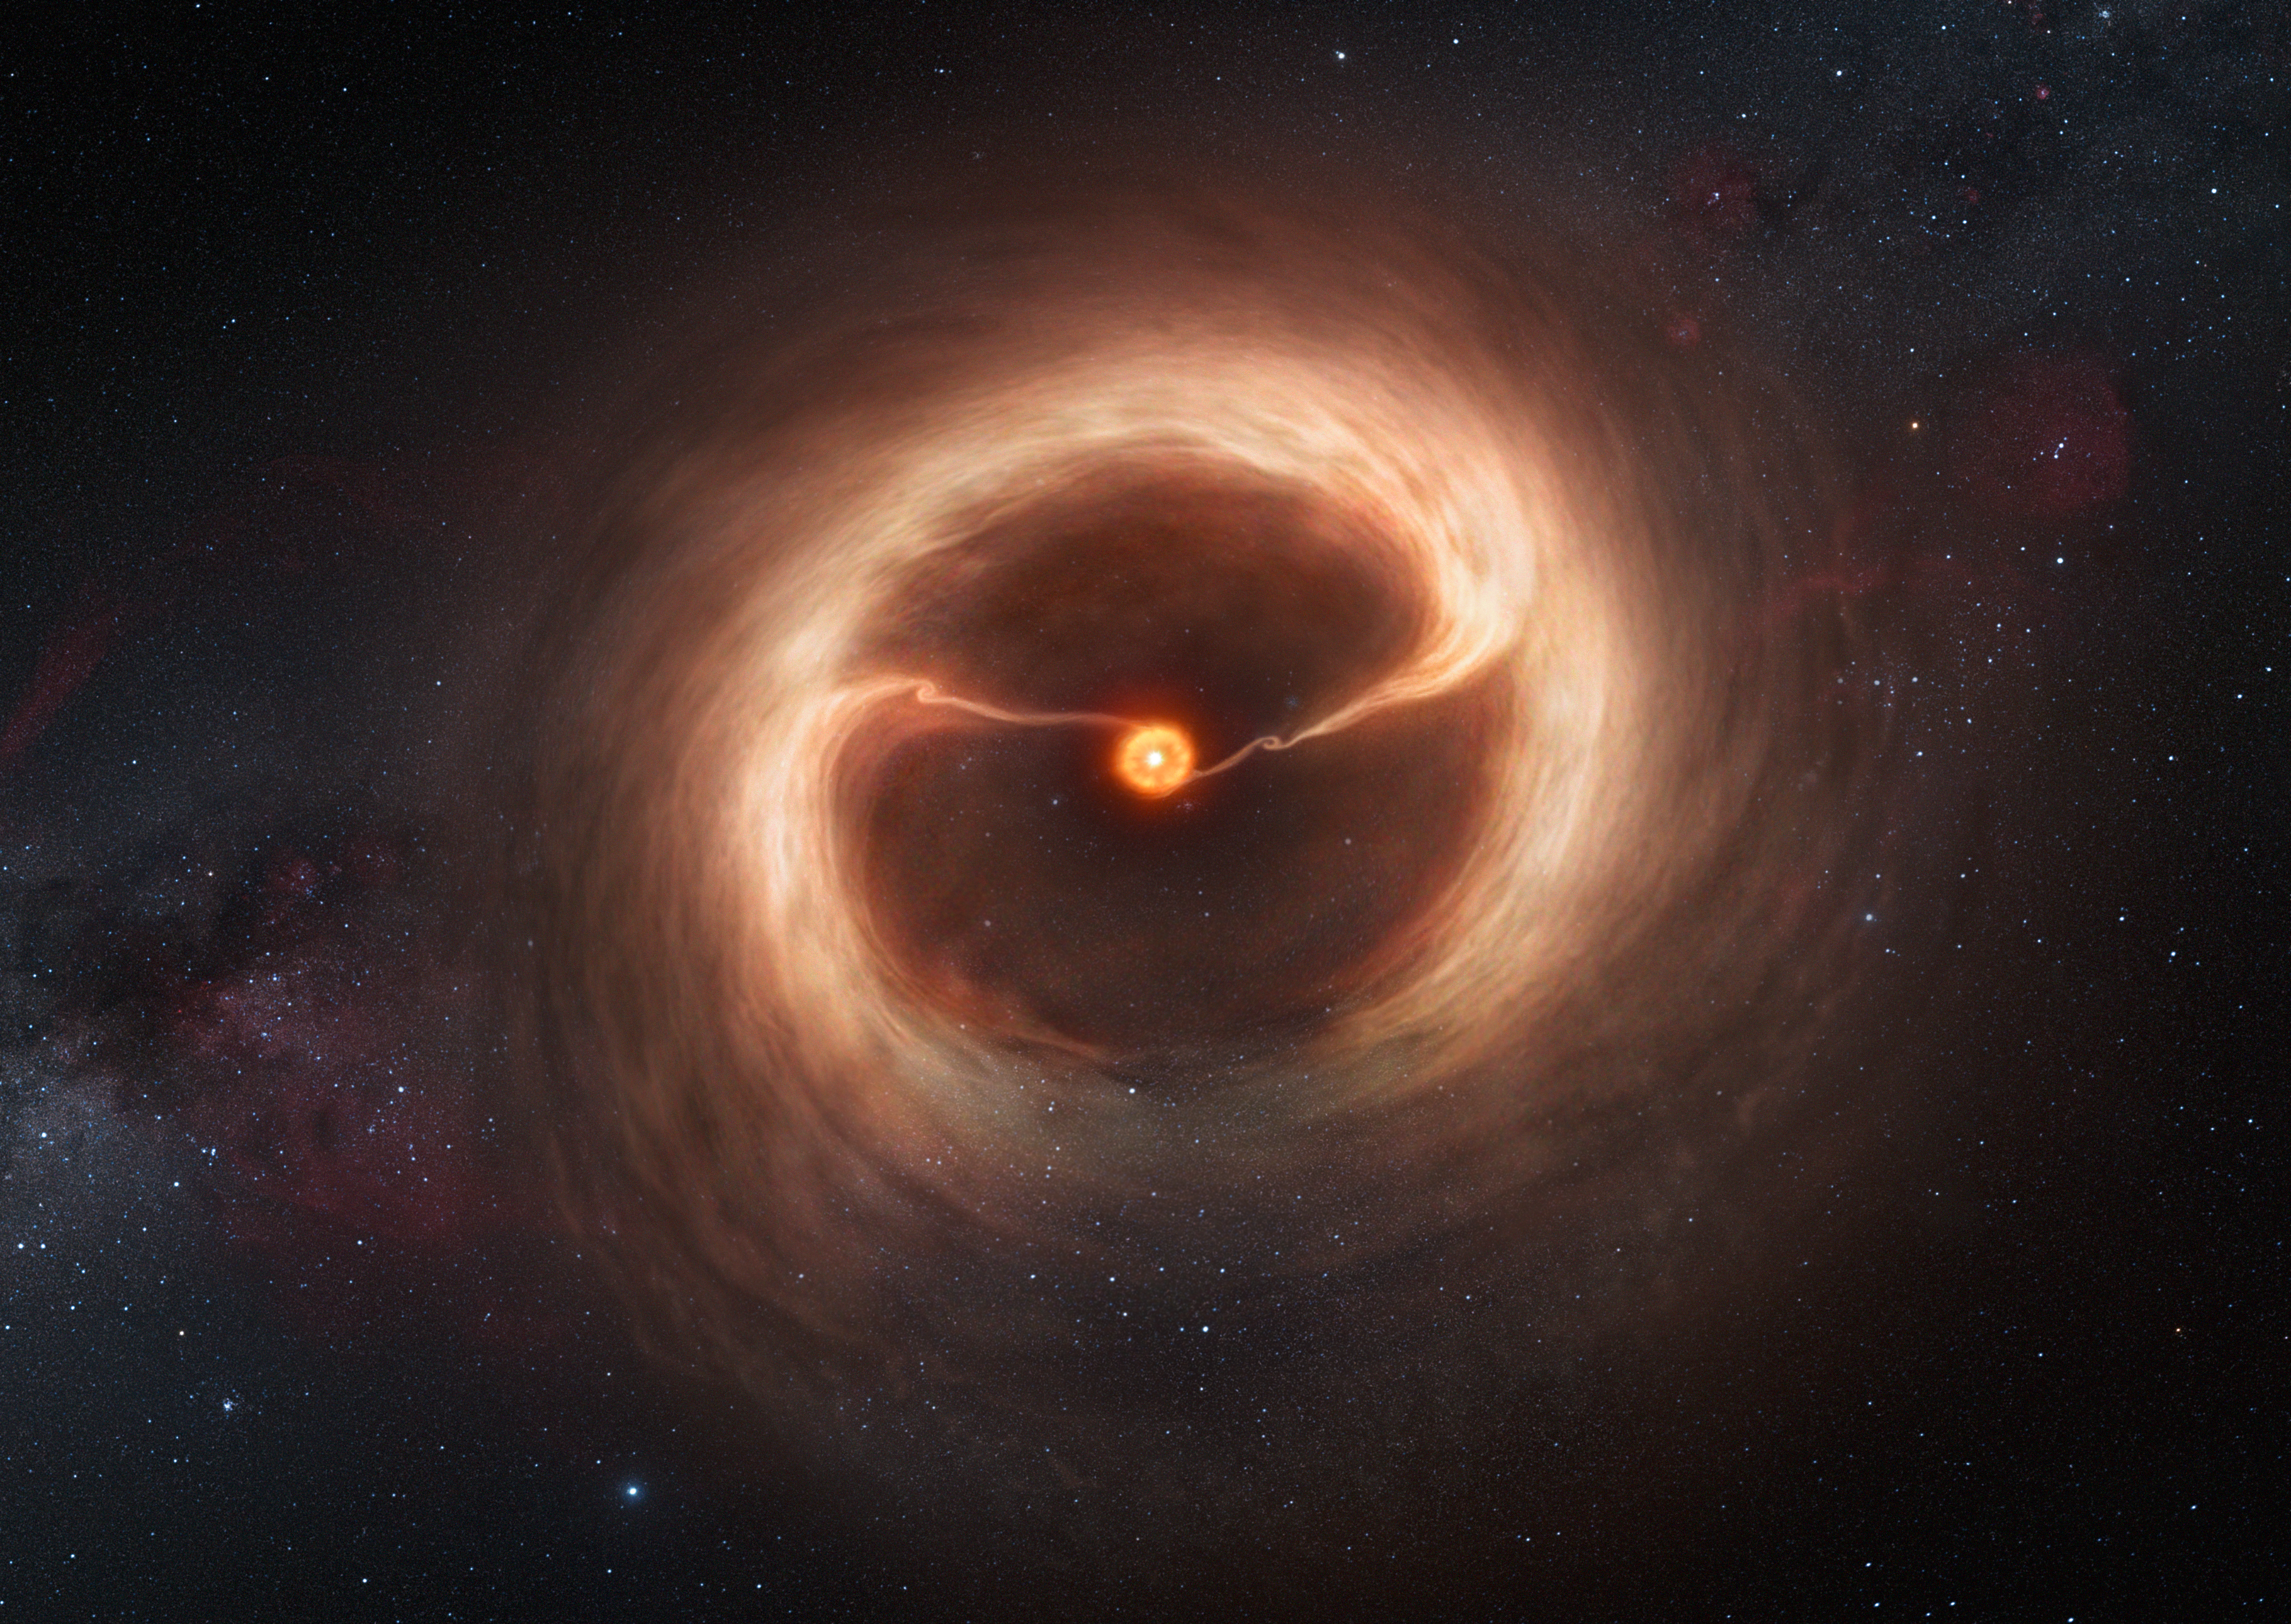

Artist’s impression of the disc and gas streams around HD 142527

This artist’s impression shows the disc of gas and cosmic dust around the young star HD 142527. Astronomers using the Atacama Large Millimeter/submillimeter Array (ALMA) telescope have seen vast streams of gas flowing across the gap in the disc. These are the first direct observations of these streams, which are expected to be created by giant planets guzzling gas as they grow, and which are a key stage in the birth of giant planets.

Credit: ALMA (ESO/NAOJ/NRAO)/M. Kornmesser (ESO)/Nick Risinger (skysurvey.org)